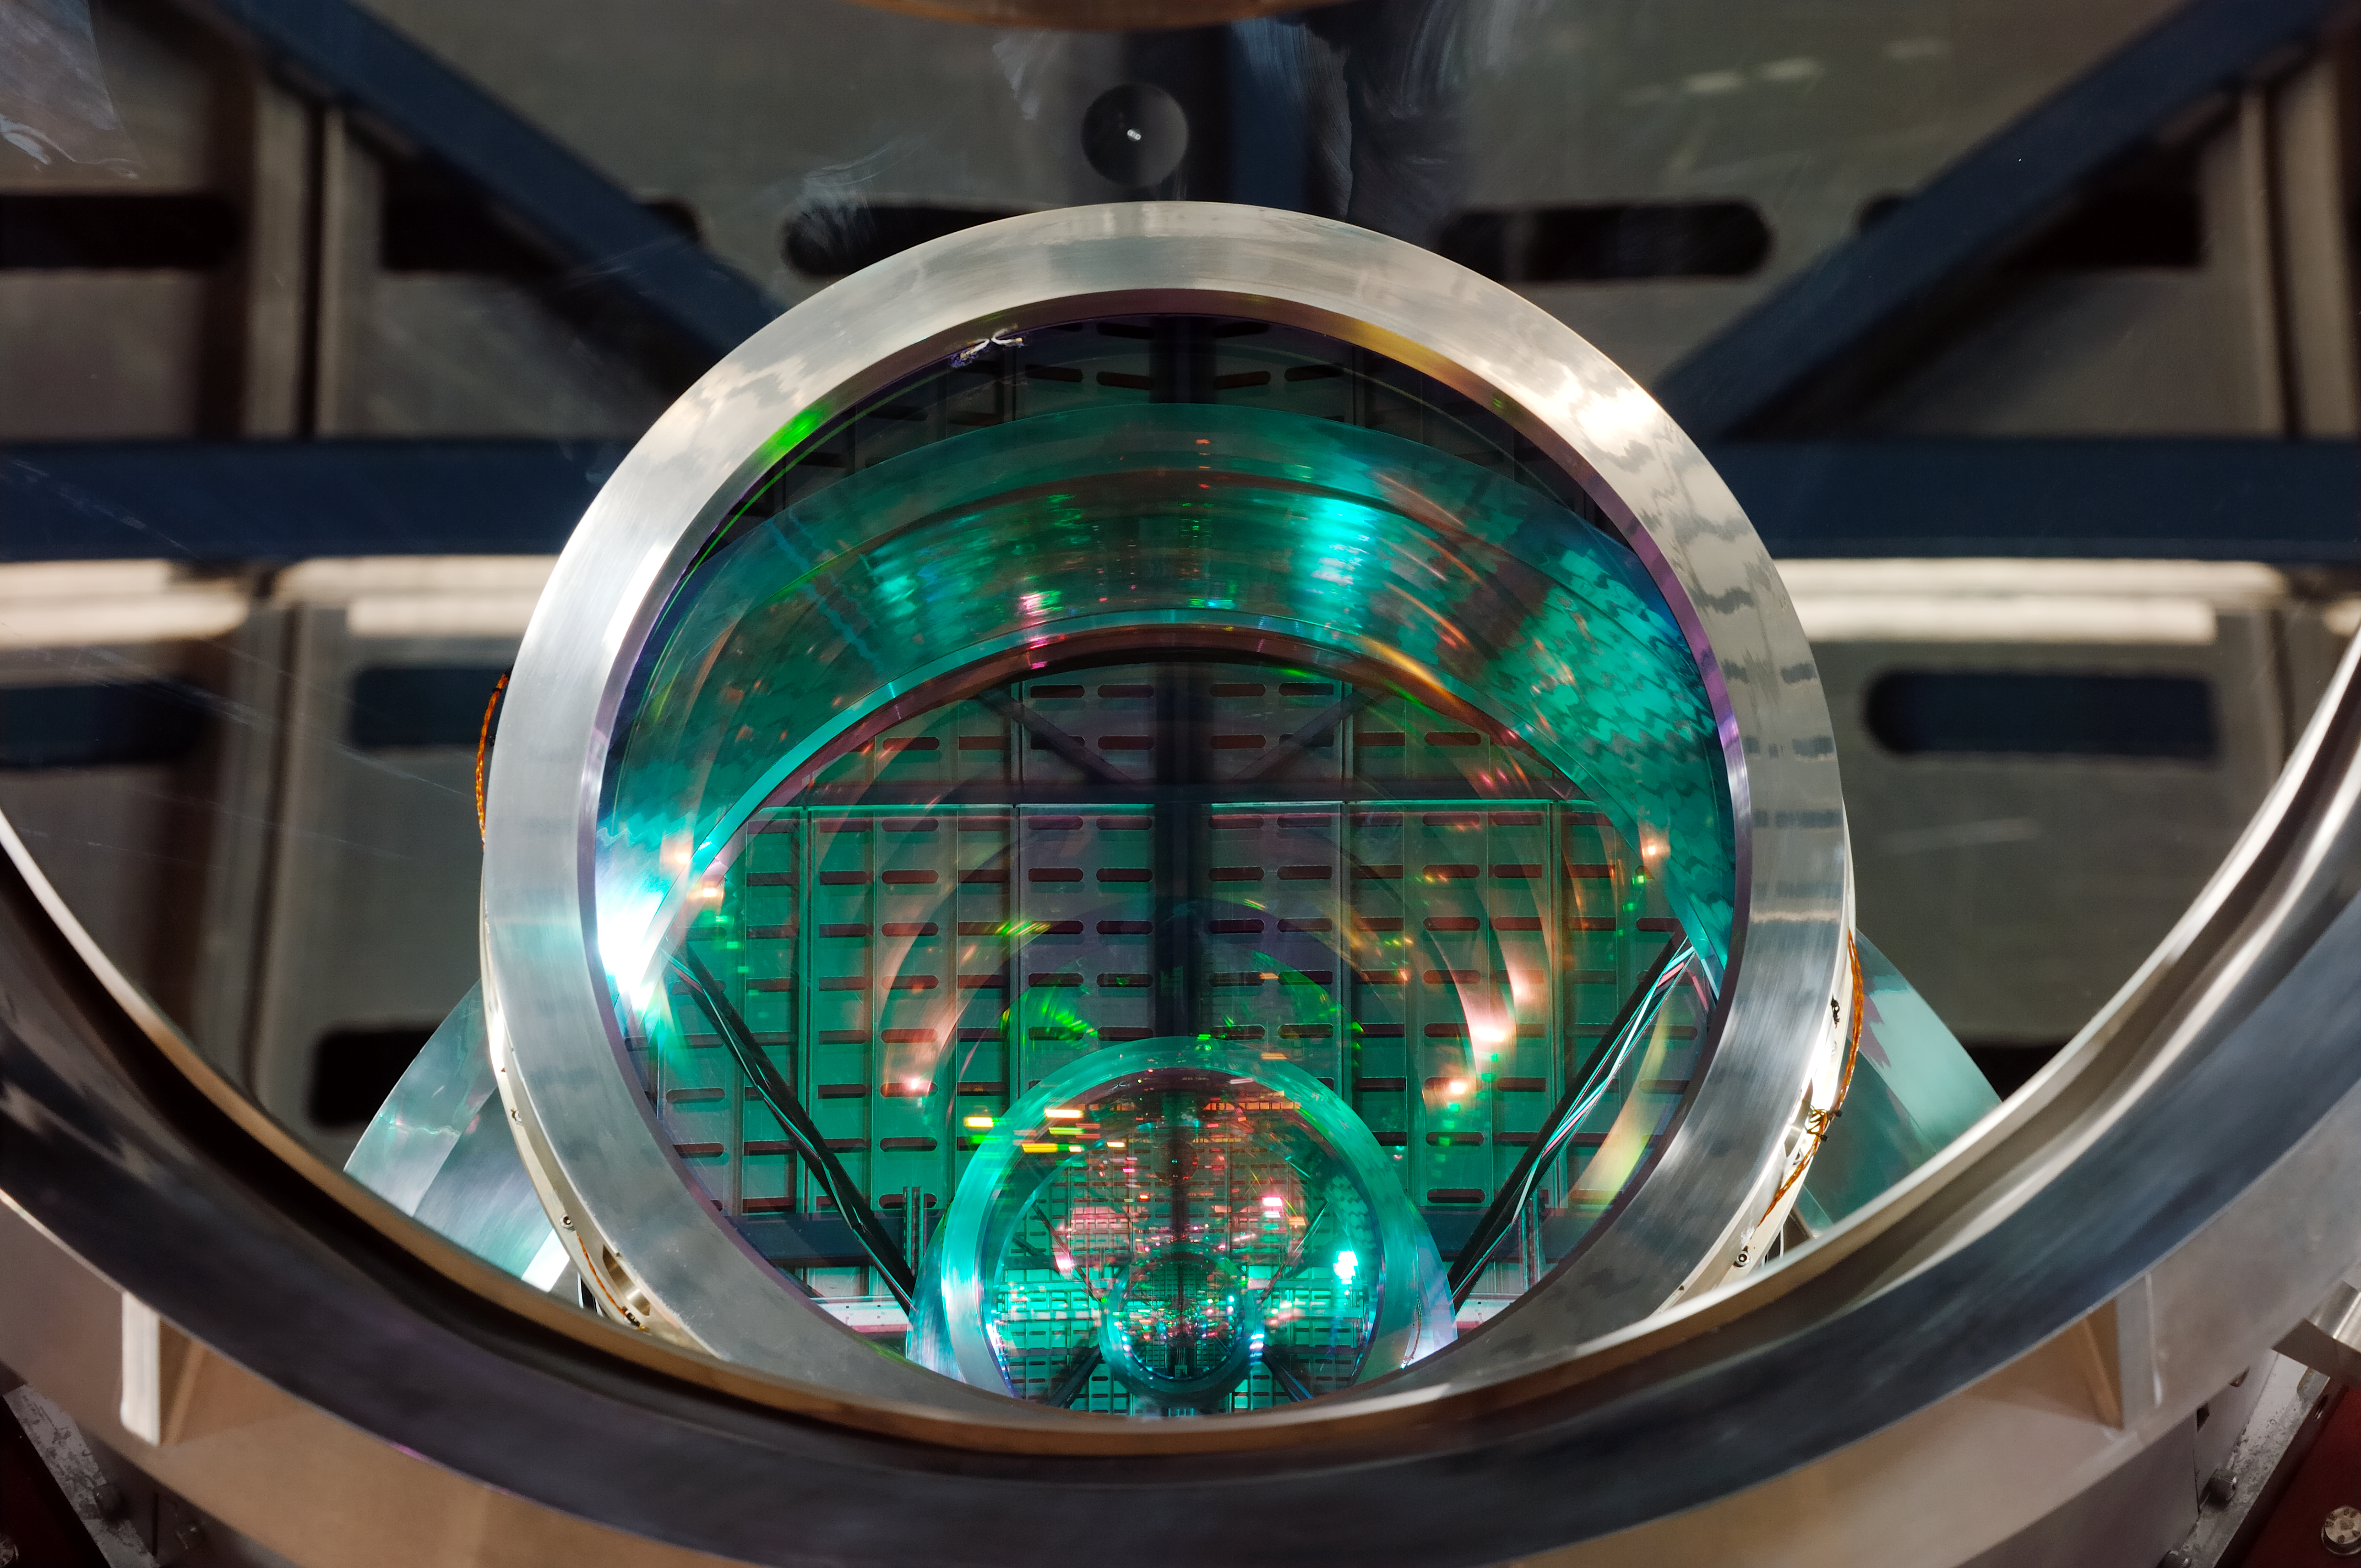

Close view of the VISTA camera

Close view of the VISTA camera.

Credit: ESO/F. Kamphues